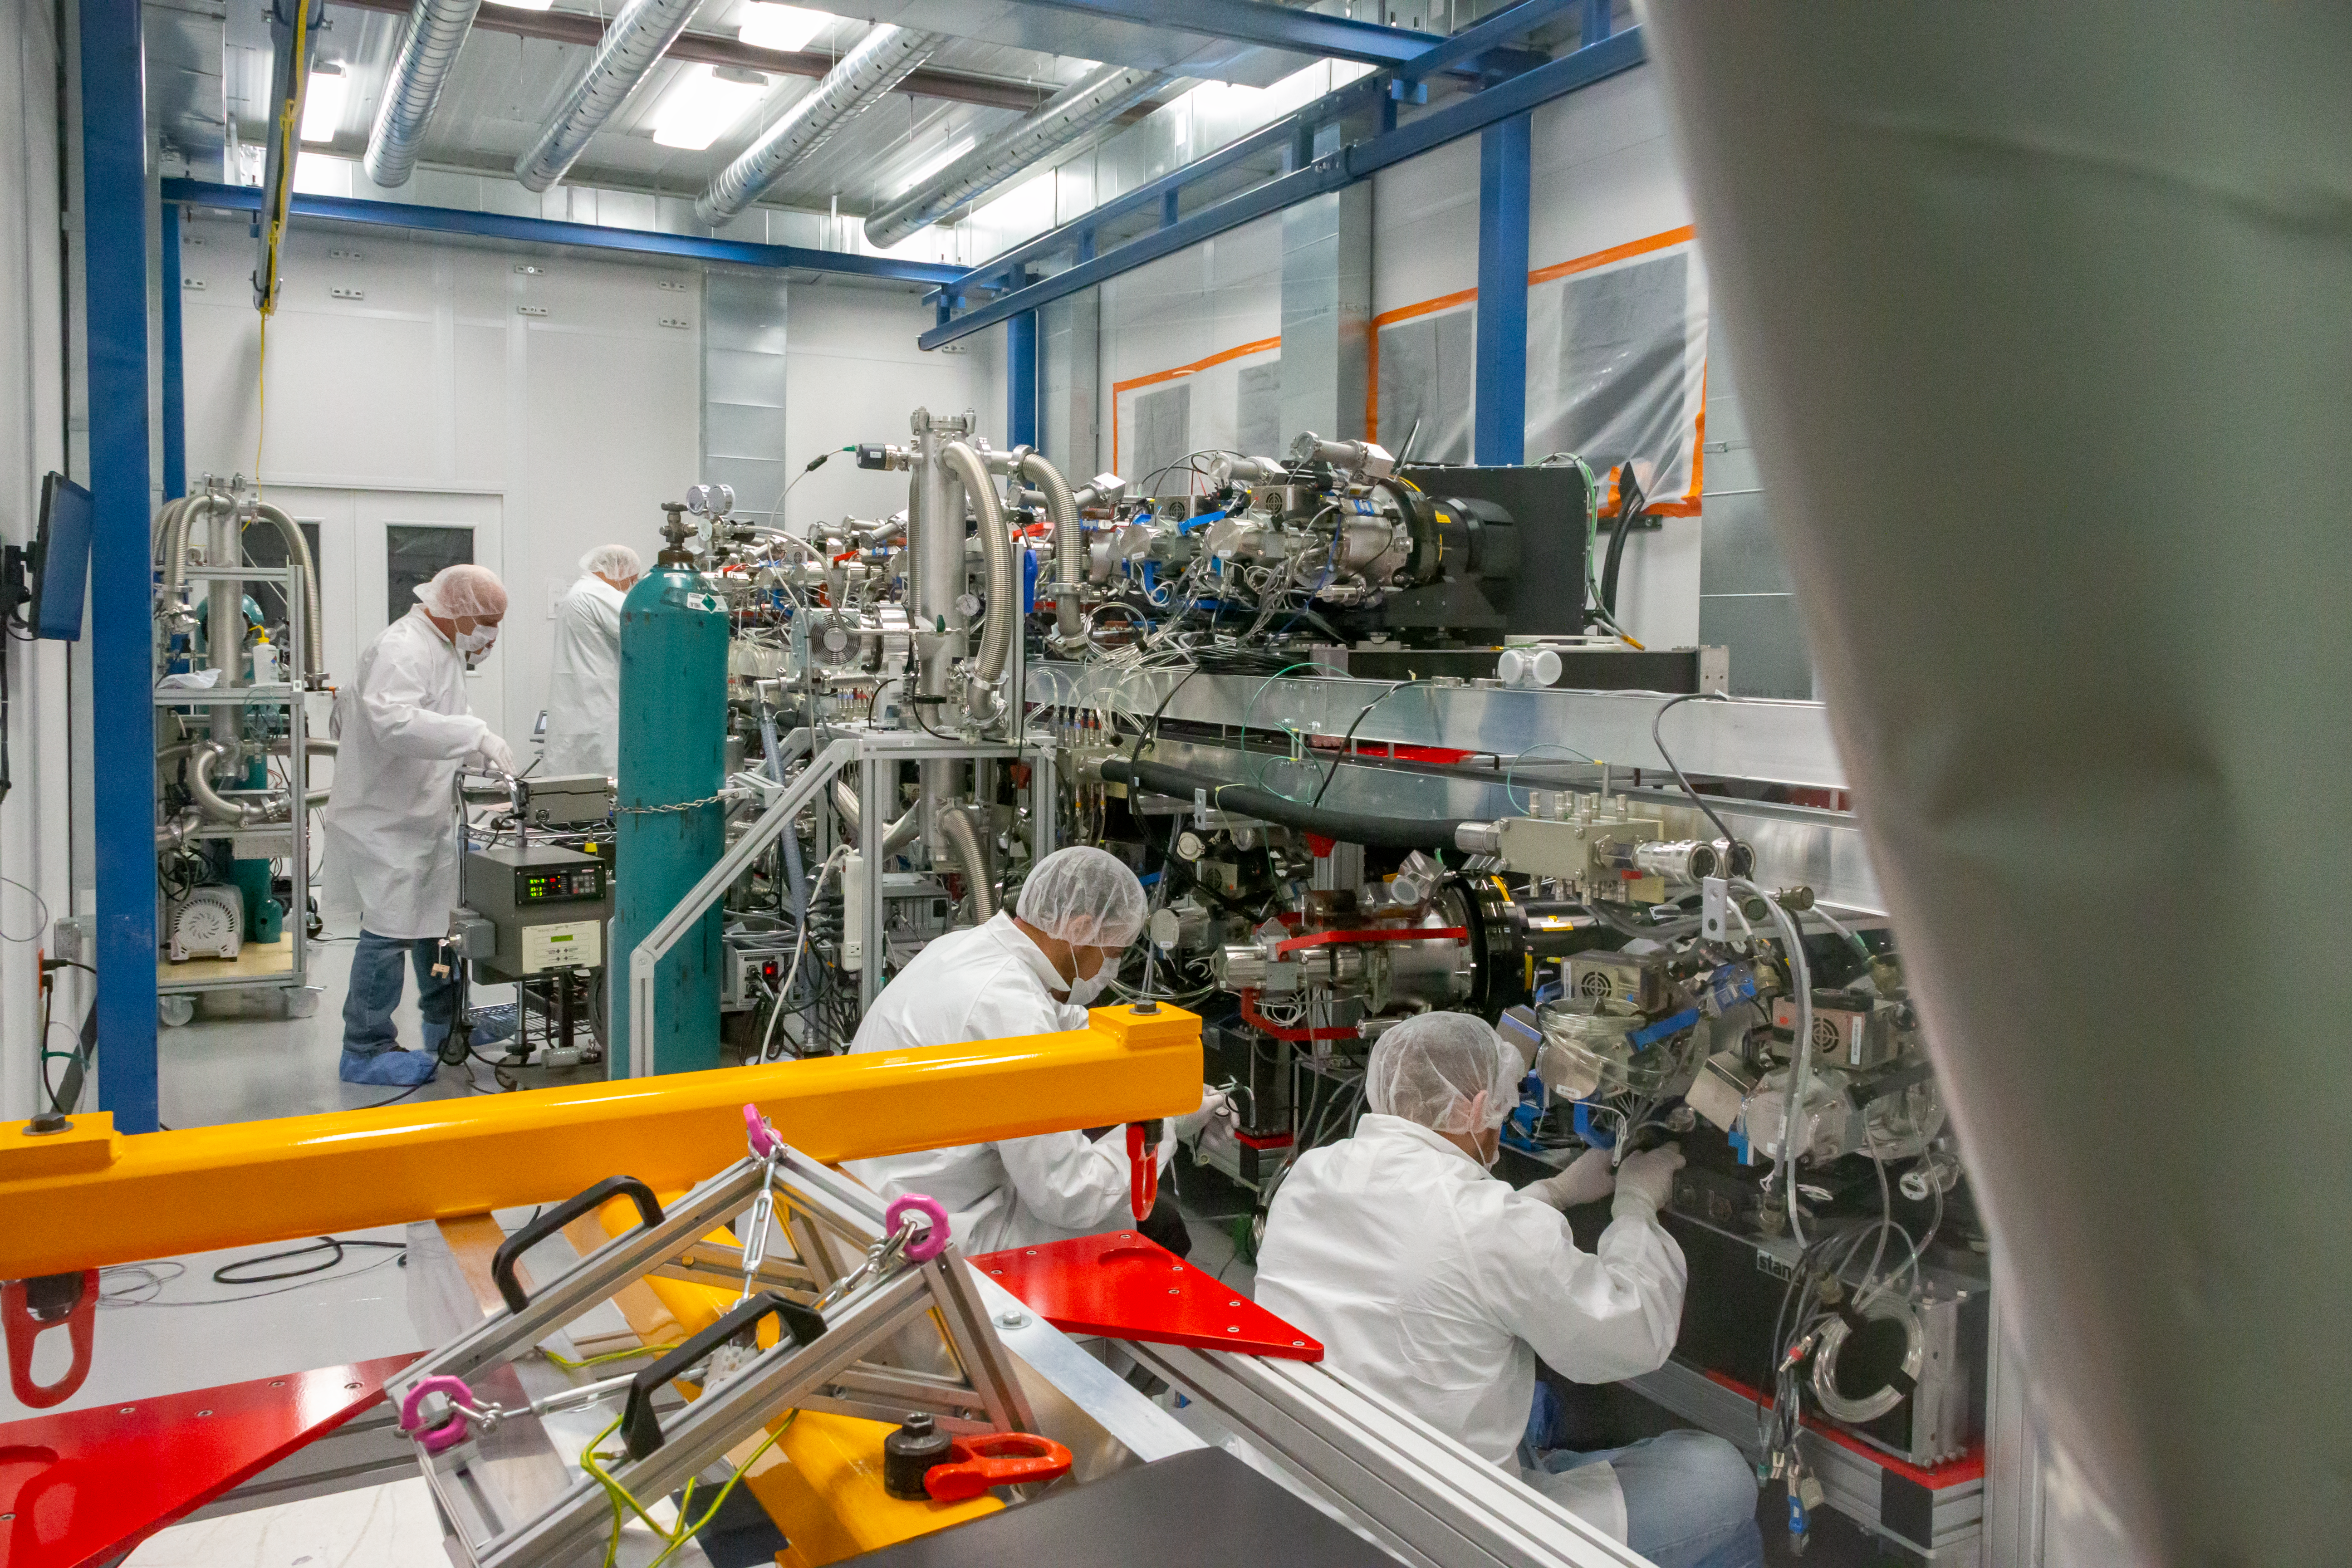

Working on Gemini's Instruments

A team of workers shown here works on Gemini North's sensitive, ultra-cooled instruments. Gemini North is part of the International Gemini Observatory, a program of NSF NOIRLab.

Credit: International Gemini Observatory/NSF NOIRLab/AURA/J. Pollard